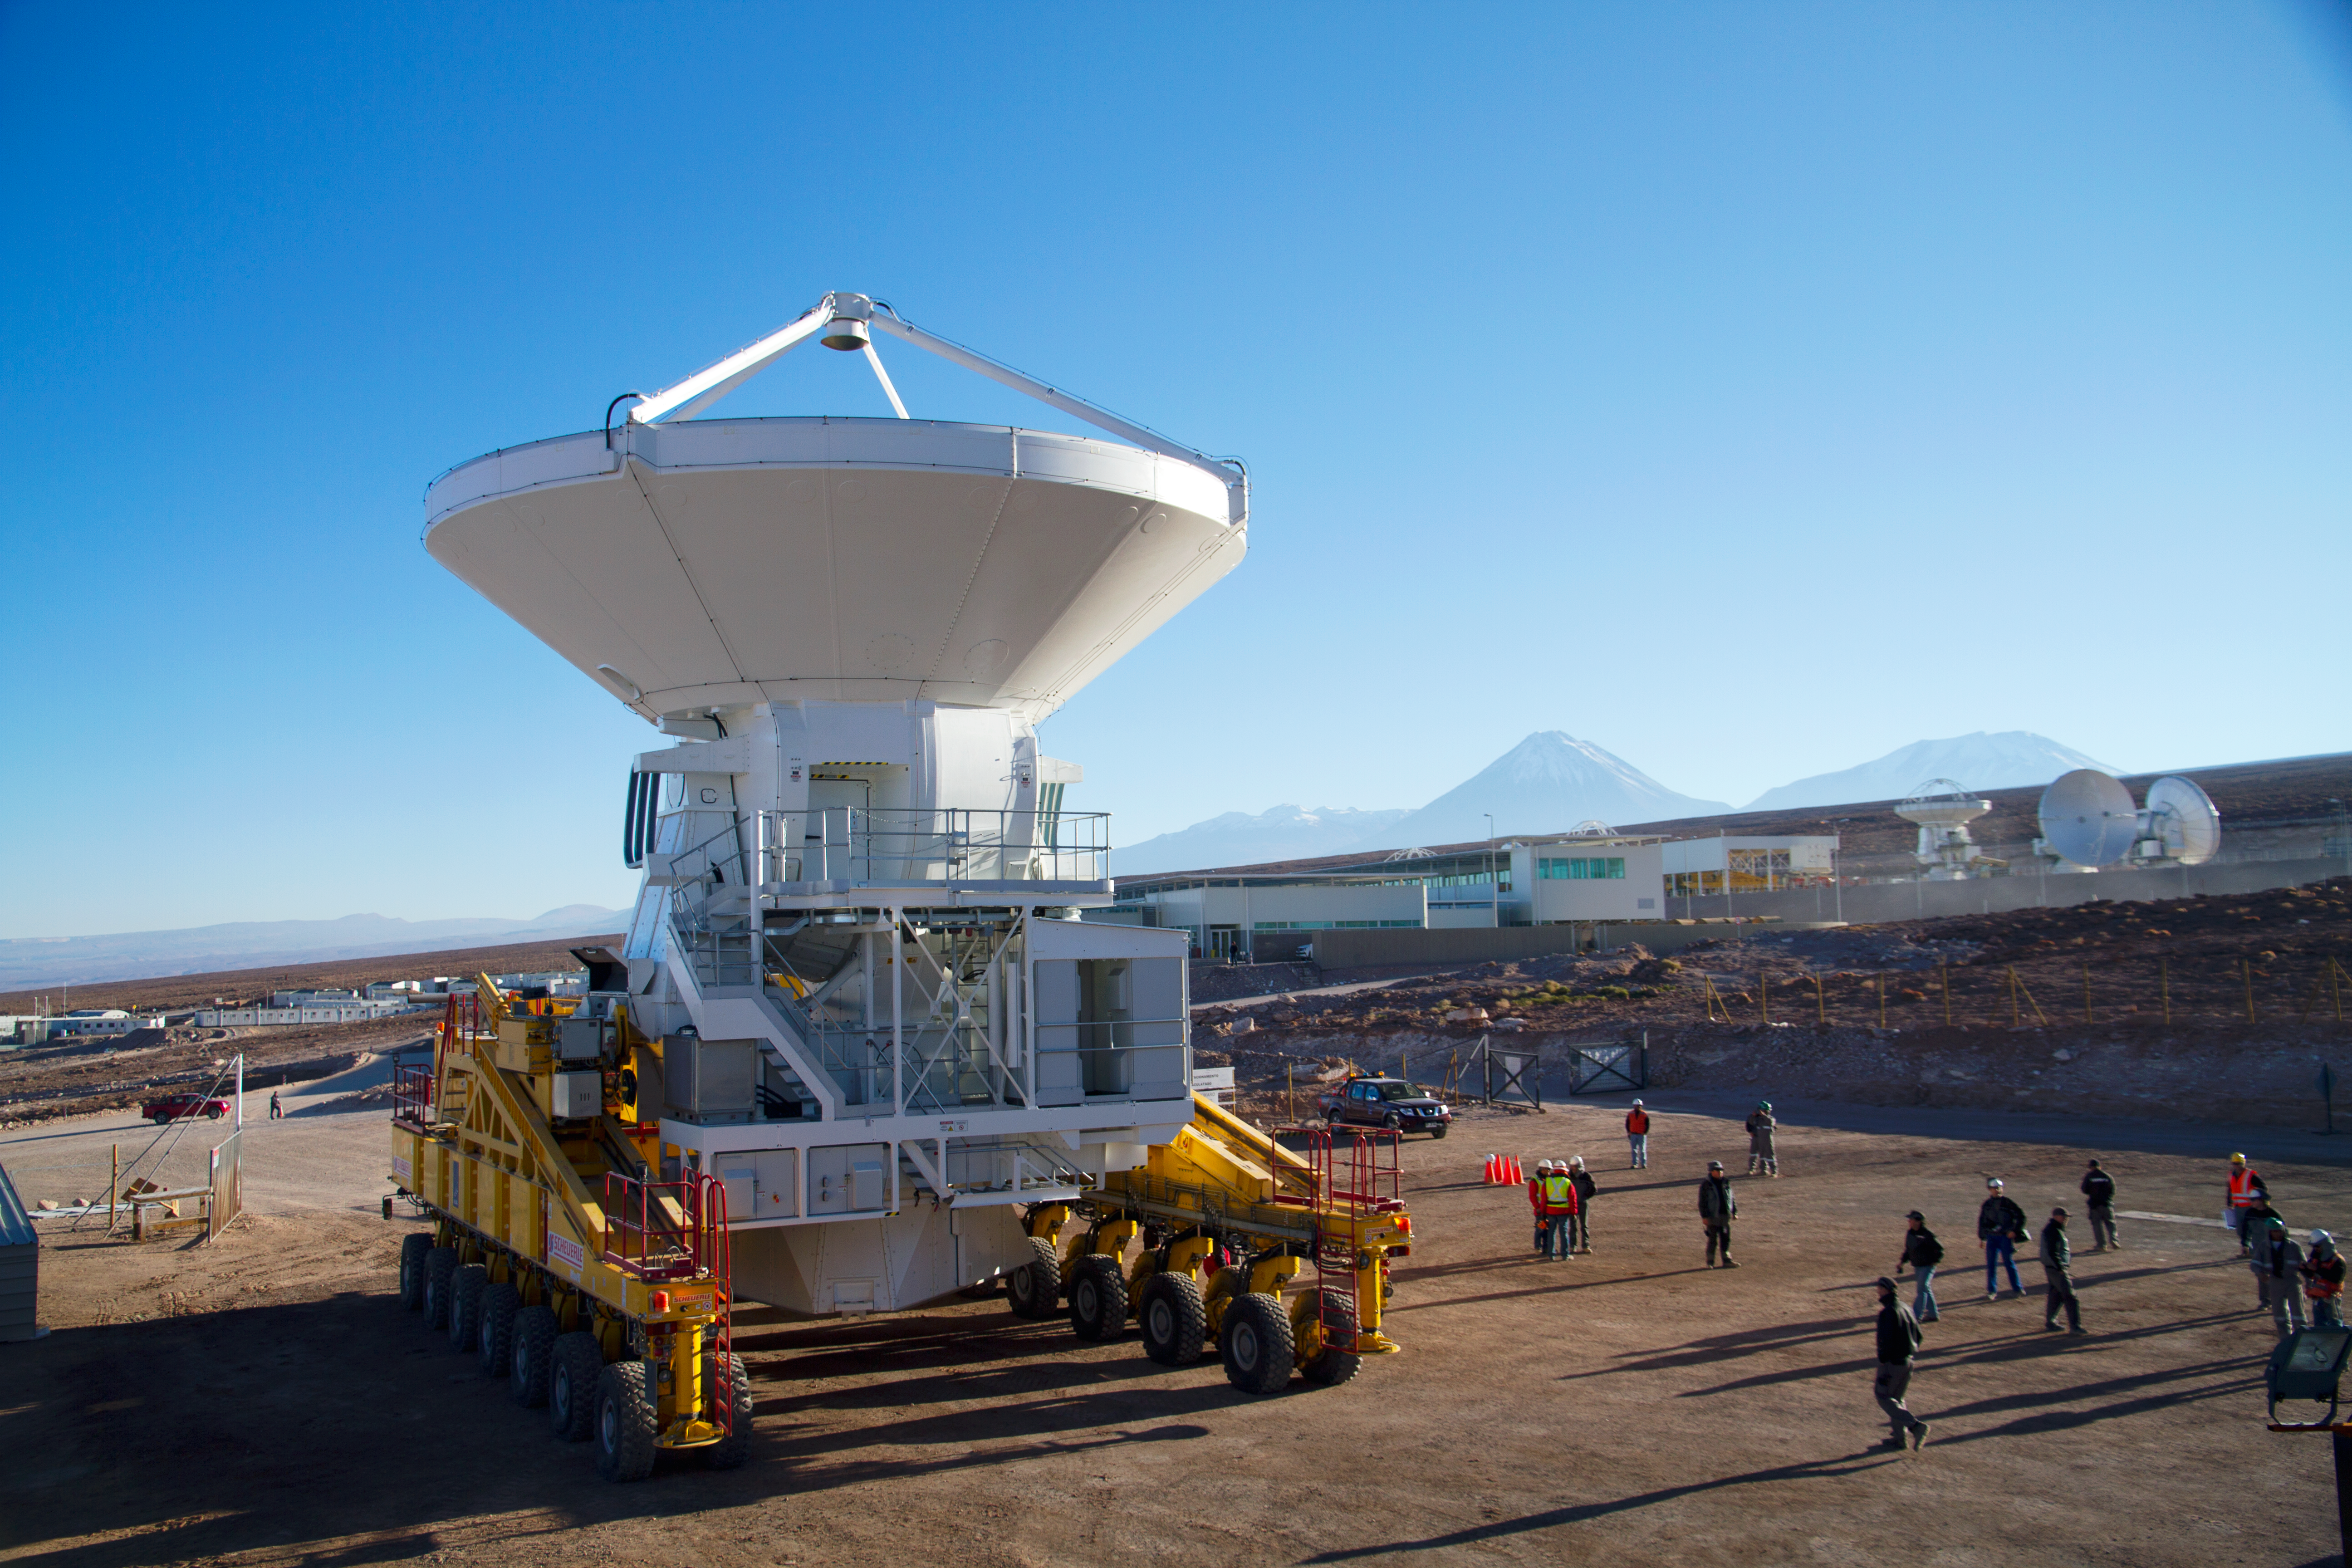

The first European antenna for ALMA is handed over to the observatory

The first European antenna for ALMA is moved the short distance from the Site Erection Facility, where it was assembled, to the Operations Support Facility on one of the giant yellow ALMA transporter vehicles. The two sites are next to each other, at an altitude of 2900 metres in the foothills of the Chilean Andes. This short trip marks the handover of the antenna from the AEM Consortium (Thales Alenia Space, European Industrial Engineering, and MT-Mechatronics), who built it, to the ALMA Observatory. The antenna weighs about 95 tonnes, and its dish has a diameter of 12 metres. It joins other antennas provided by the North American and East Asian ALMA partners. After testing at the OSF, it will be moved up to the 5000-metre Chajnantor plateau, where the ALMA telescope is taking shape.

Credit: ESO/S. Rossi